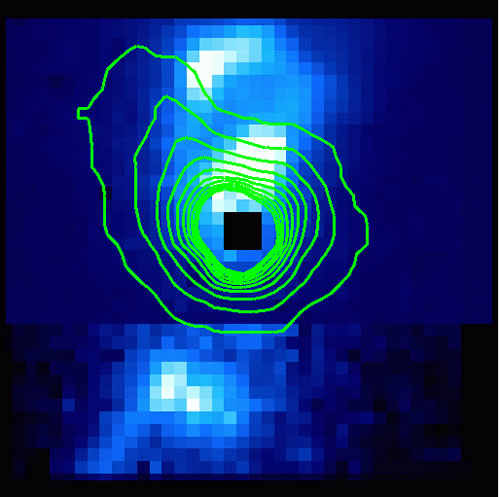

Reconstructed image from the NIFS integral field spectroscopy showing the H2 emission

Same field as in geminiann07012a, showing the H2 emission, with the infrared continuum at 2.12 microns as contours.

Credit: International Gemini Observatory/NOIRLab/NSF/AURA